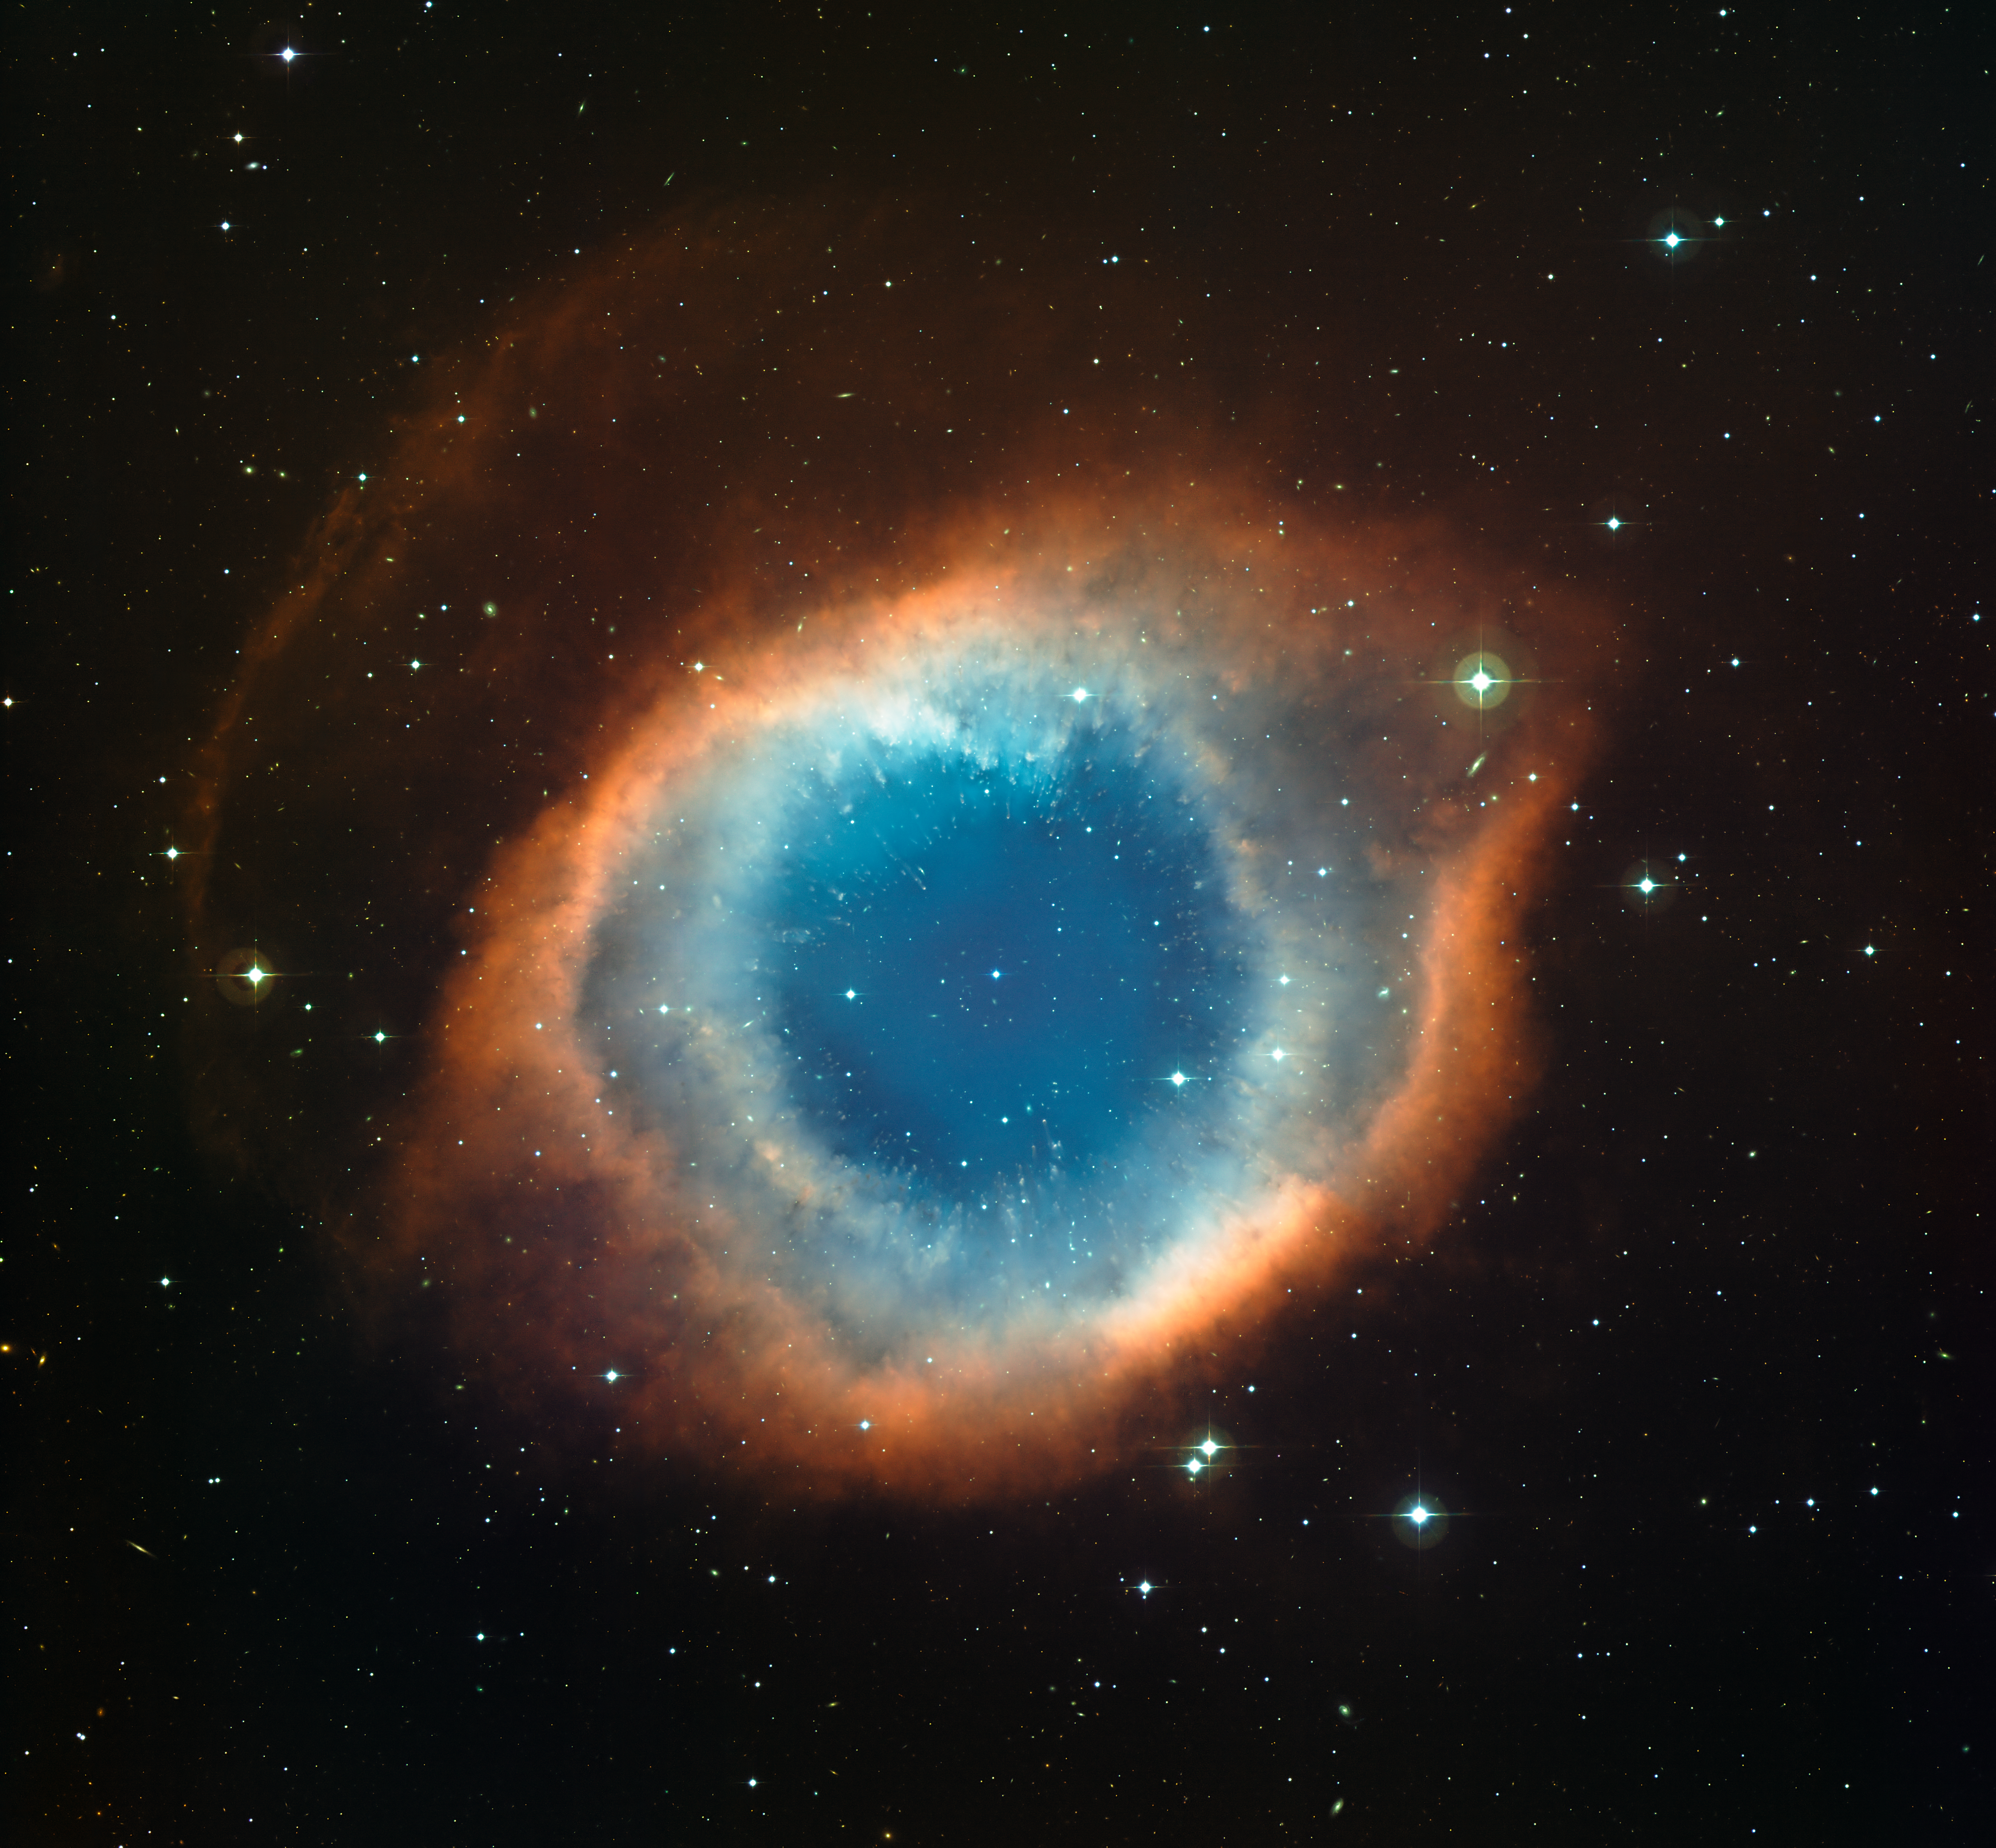

The Helix Nebula*

This colour-composite image of the Helix Nebula (NGC 7293) was created from images obtained using the Wide Field Imager (WFI), an astronomical camera attached to the 2.2-metre Max-Planck Society/ESO telescope at the La Silla observatory in Chile. The blue-green glow in the centre of the Helix comes from oxygen atoms shining under effects of the intense ultraviolet radiation of the 120 000 degree Celsius central star and the hot gas. Further out from the star and beyond the ring of knots, the red colour from hydrogen and nitrogen is more prominent. A careful look at the central part of this object reveals not only the knots, but also many remote galaxies seen right through the thinly spread glowing gas.

This image was created from images through blue, green and red filters and the total exposure times were 12 minutes, 9 minutes and 7 minutes respectively.

This image is available as a mounted image in the ESOshop.

#L

Credit: ESO